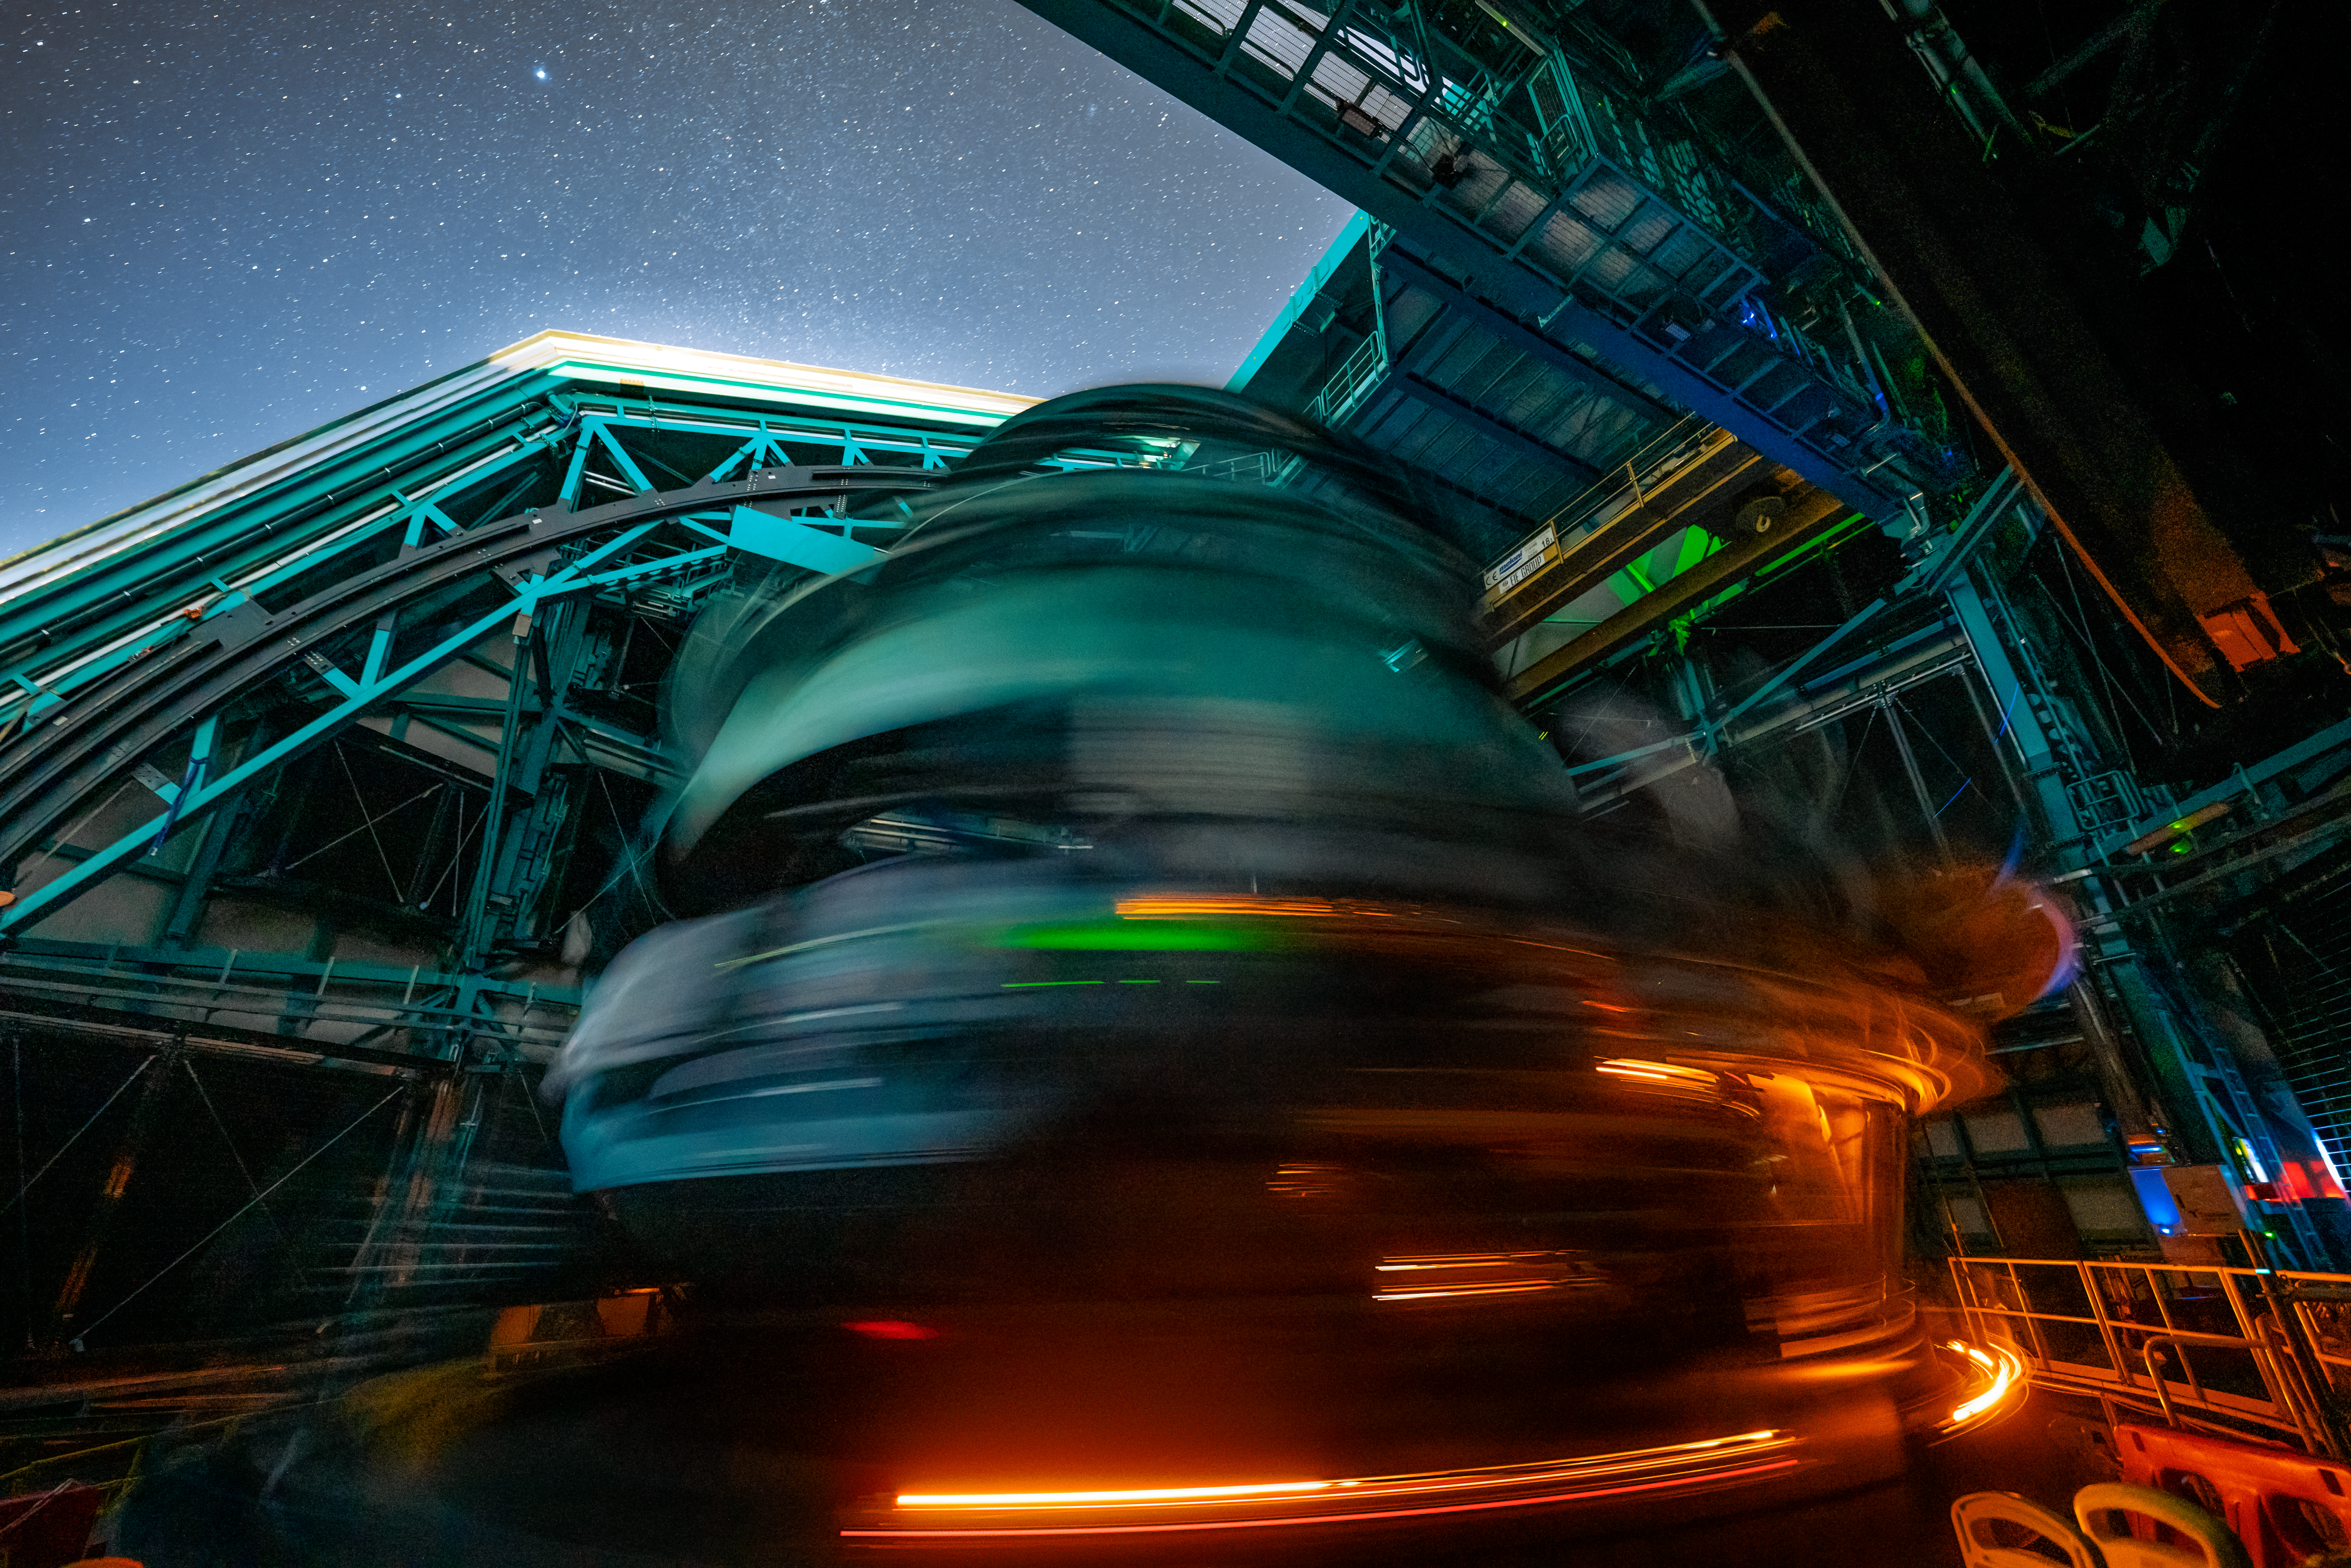

Rubin During First Look Observations

The Rubin team took the first on-sky engineering data with the LSST Camera on 15 April 2025, shortly after darkness fell on Cerro Pachón.

Credit: RubinObs/NSF/DOE/NOIRLab/SLAC/AURA/H. Stockebrand